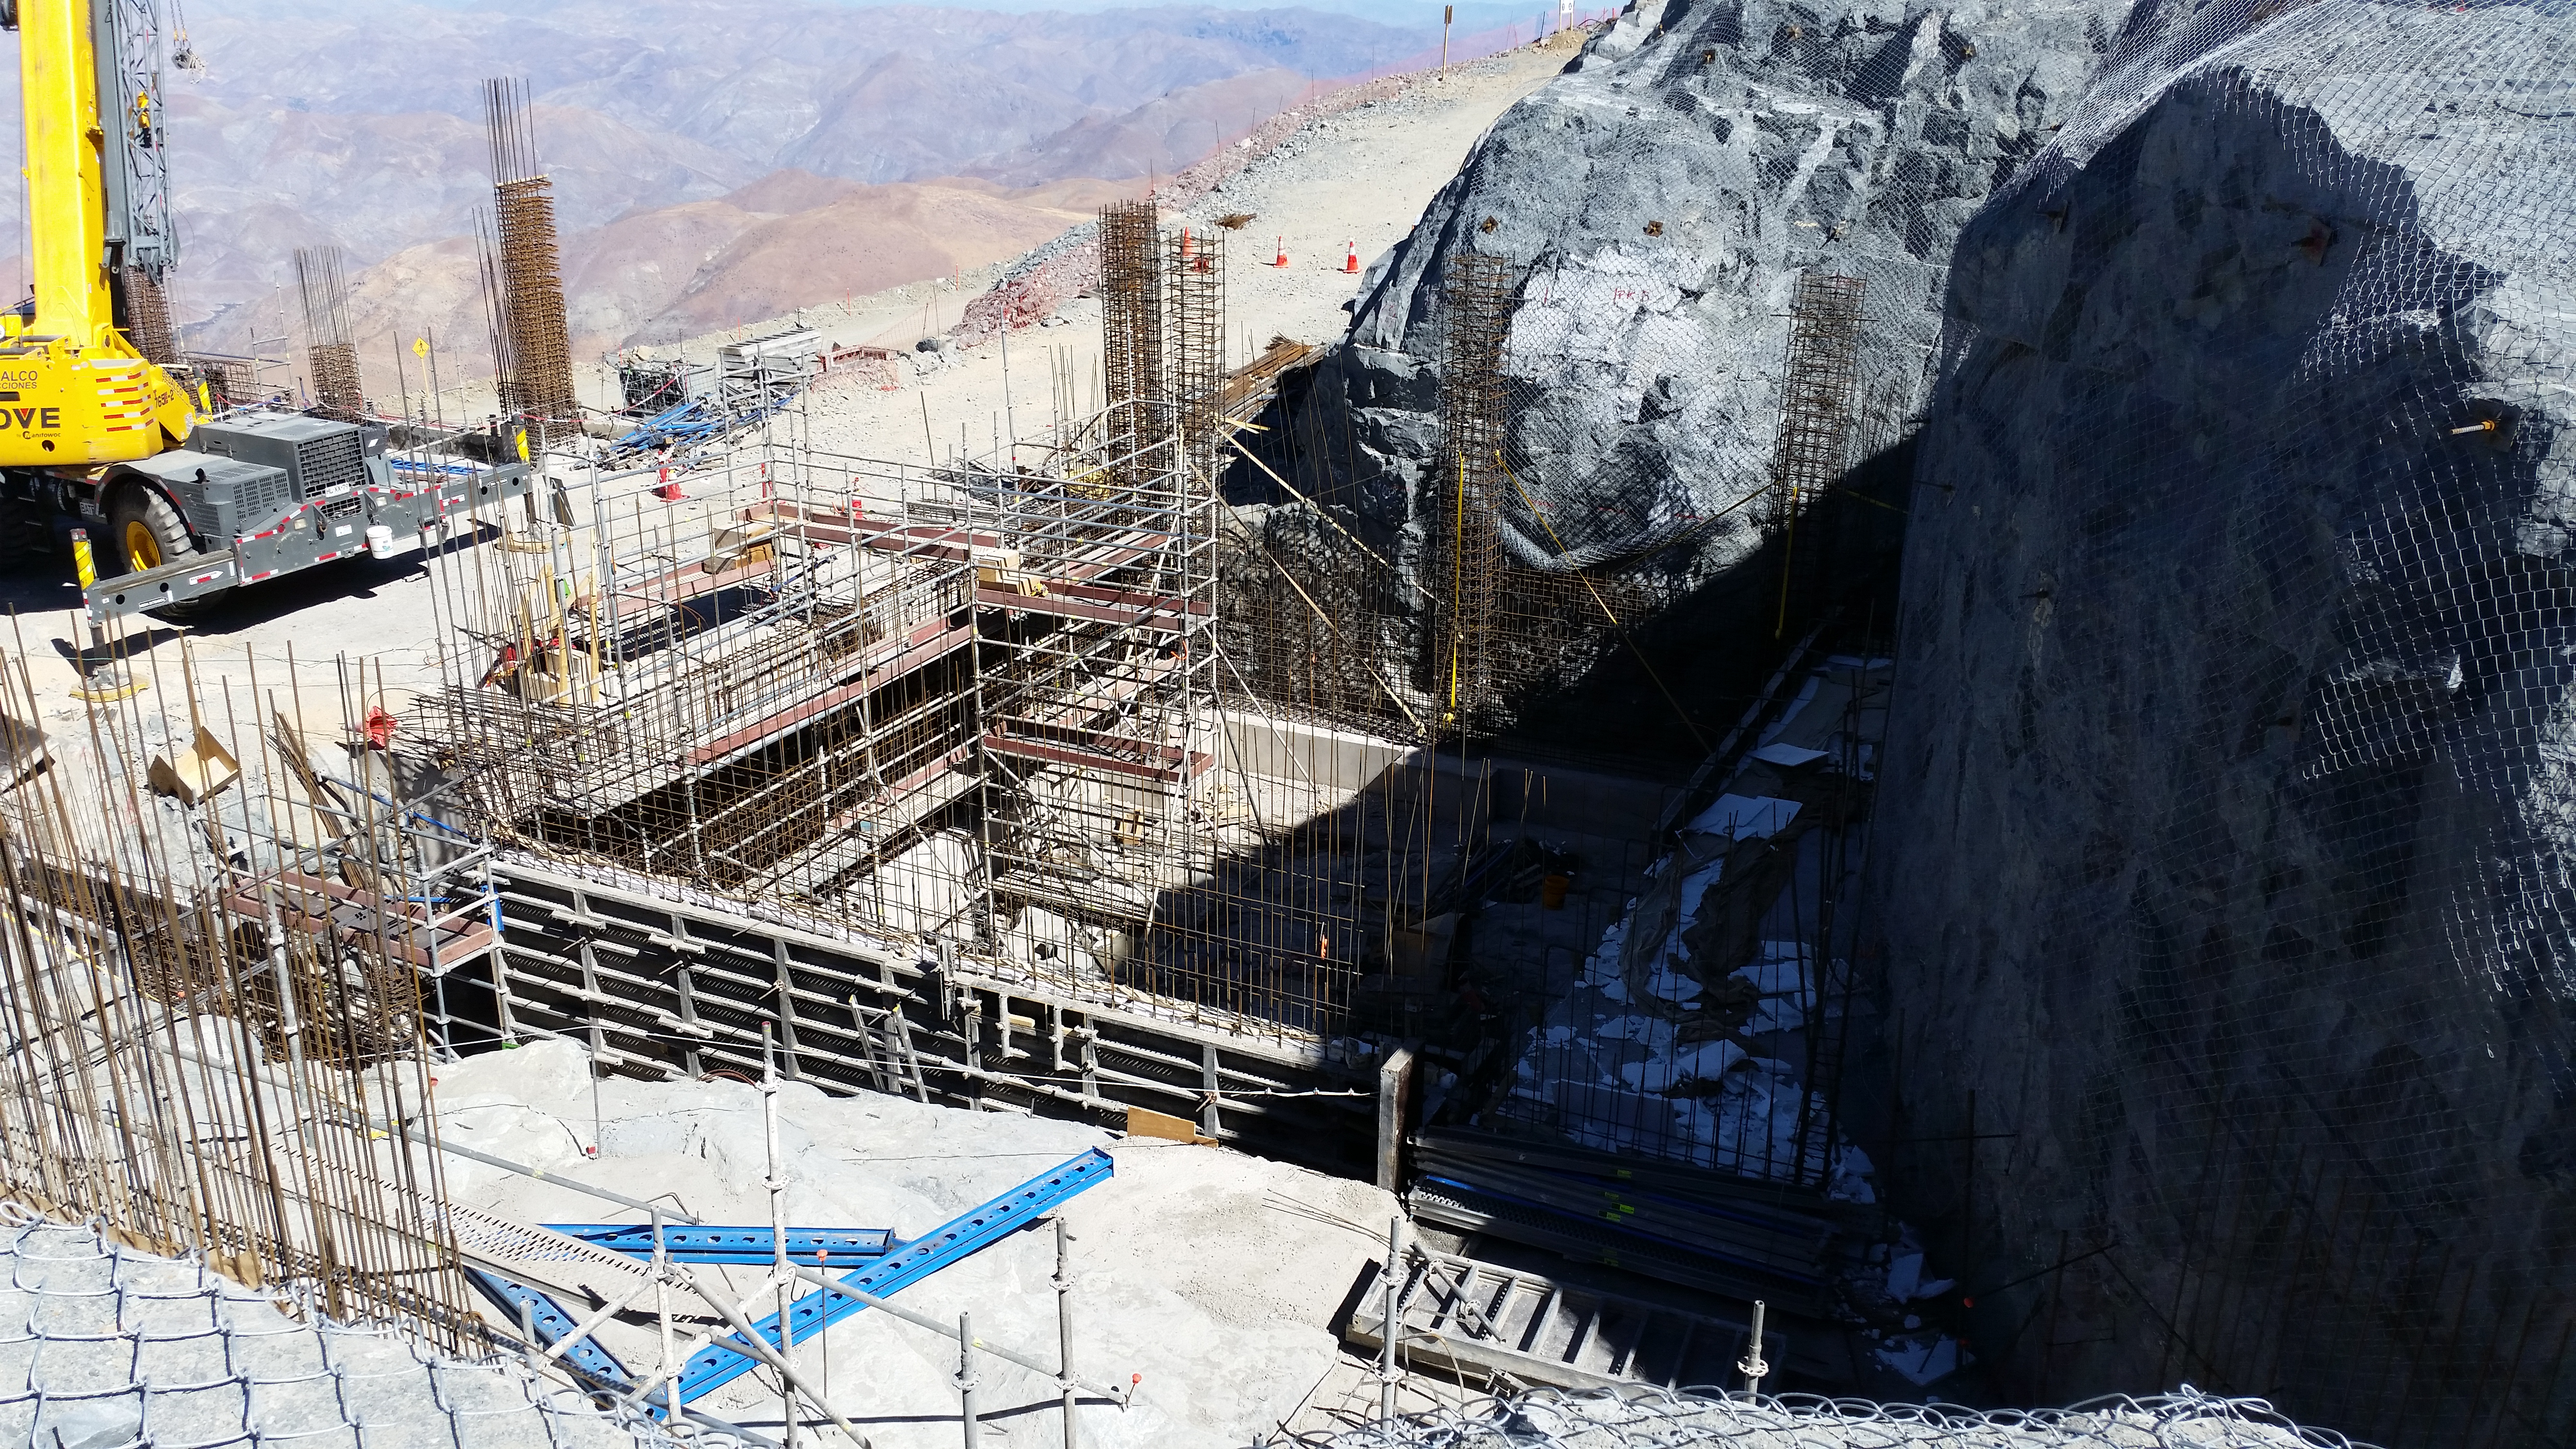

Elevator shaft

Elevator shaft

Credit: Rubin Observatory/NSF/AURA